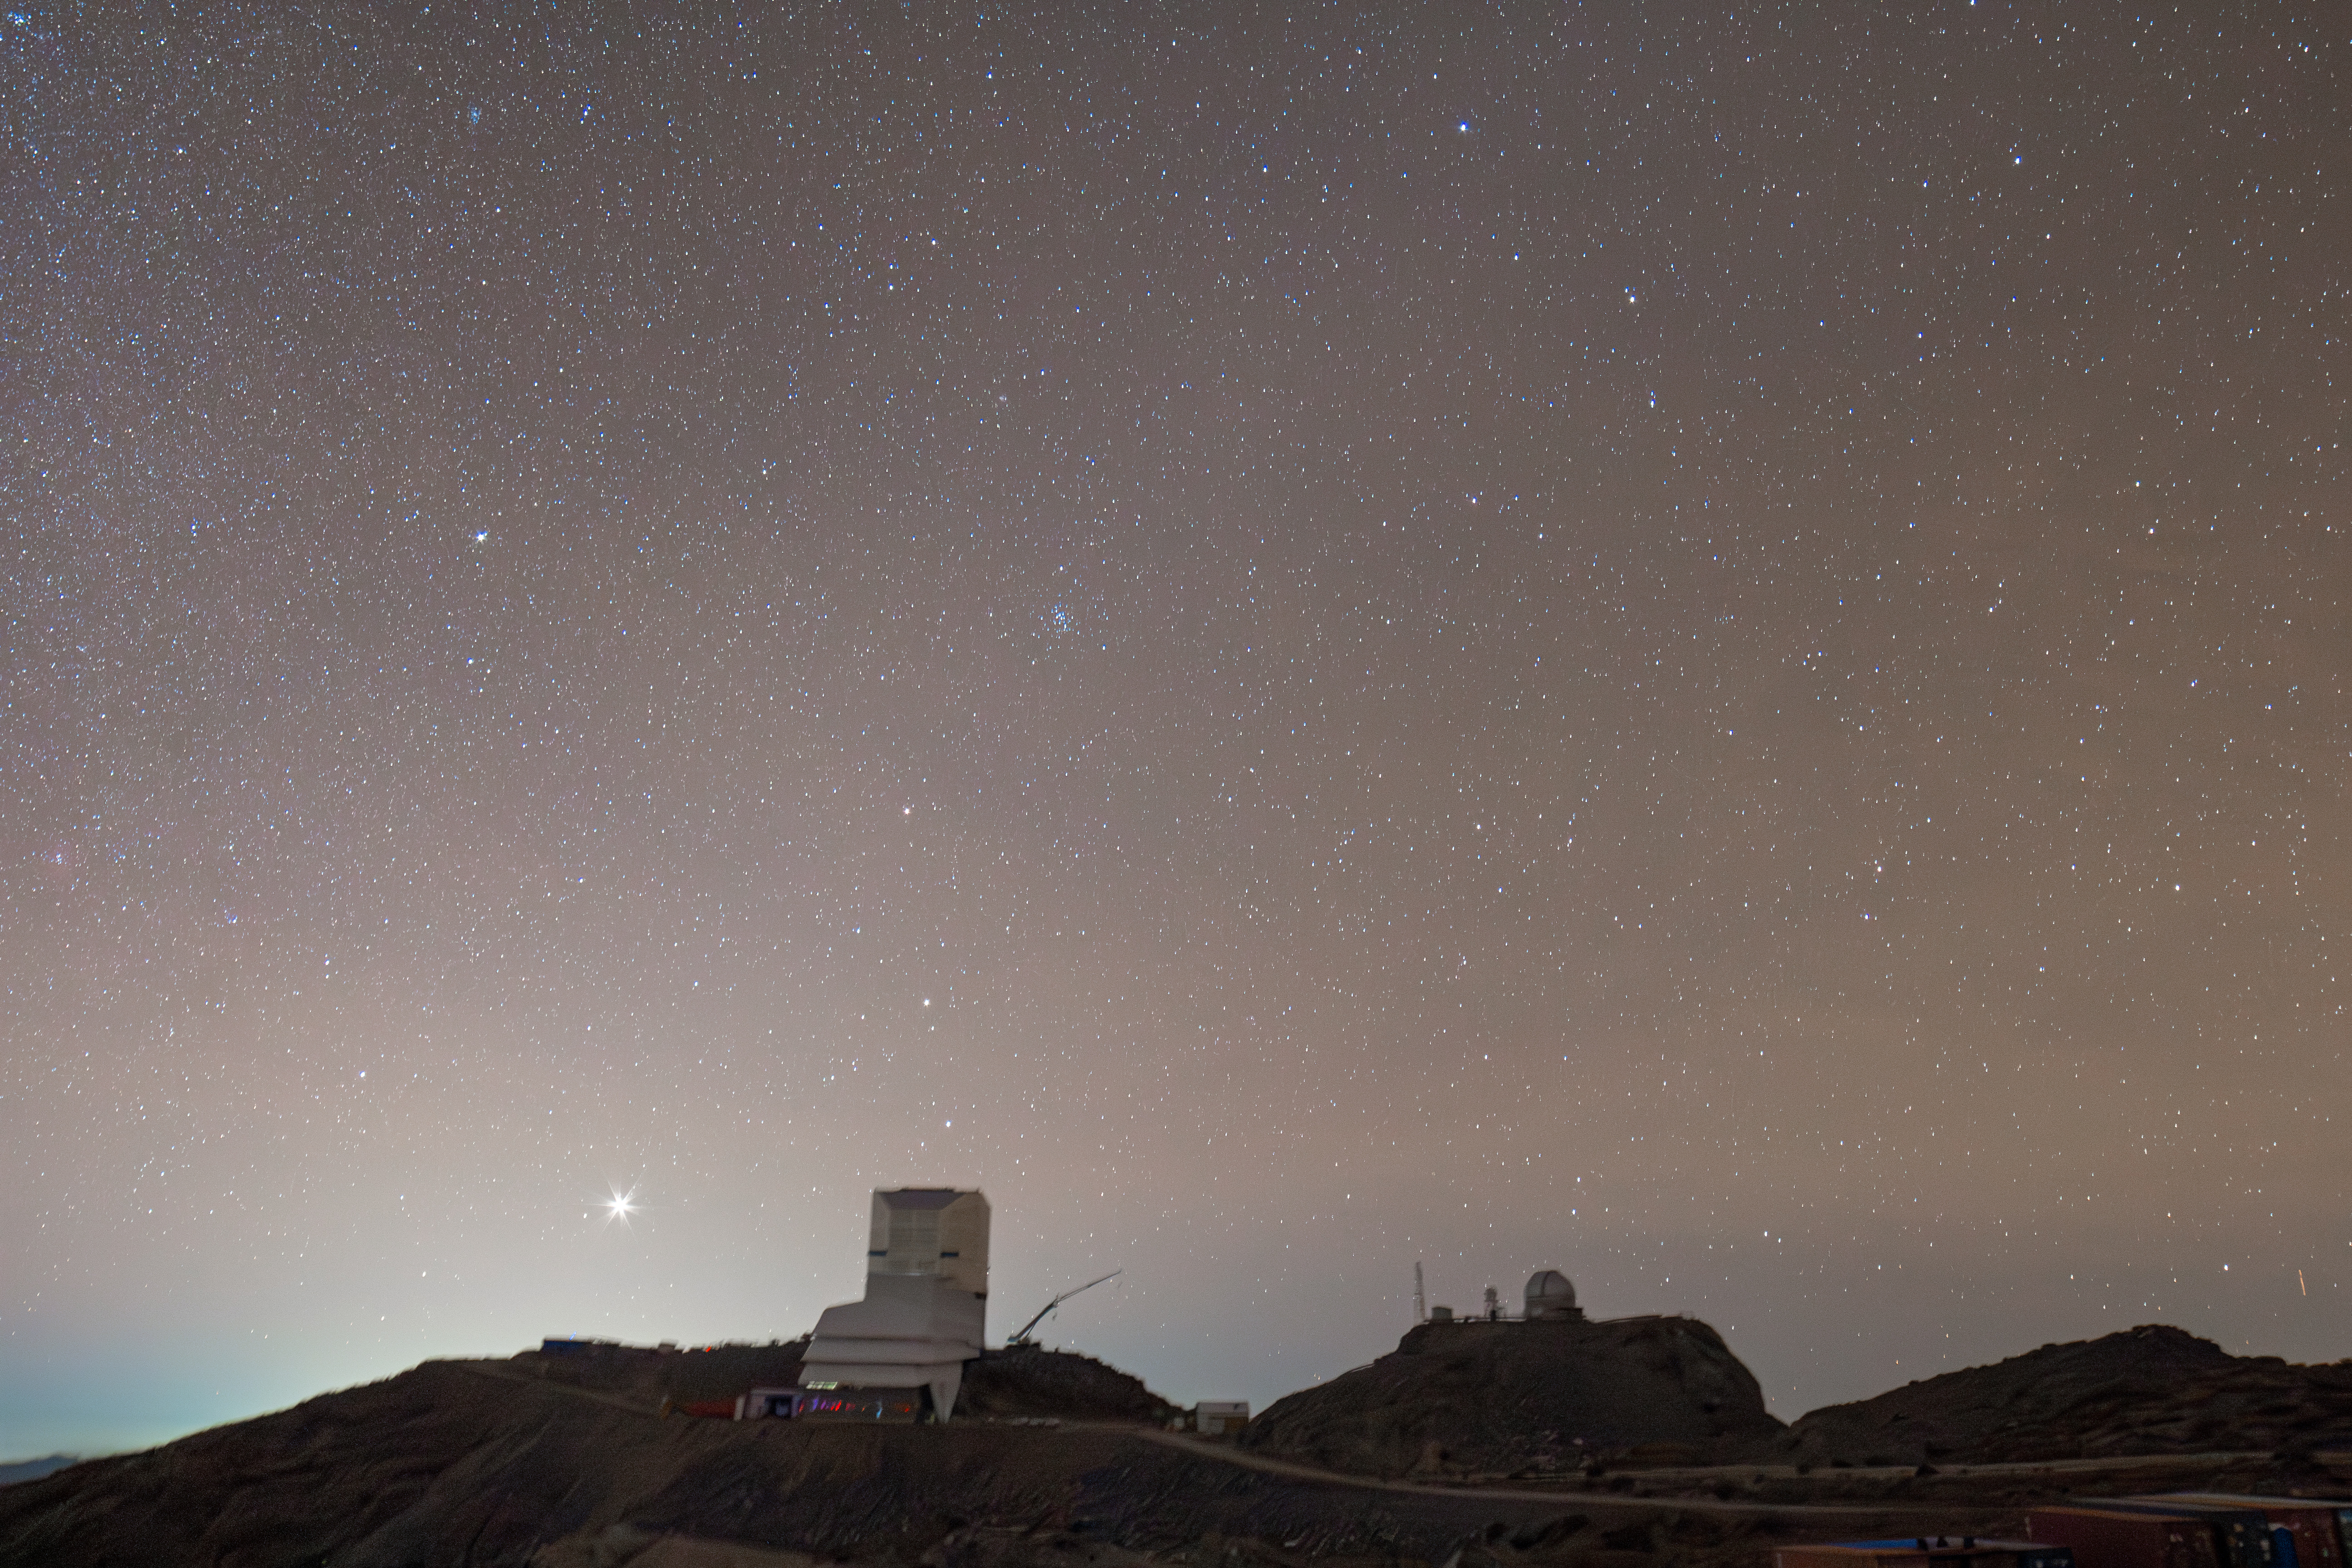

Rubin Observatory under Starry Sky

Vera C. Rubin Observatory beneath a starry sky in Chile.

Credit: RubinObs/NOIRLab/SLAC/NSF/DOE/AURA/H. Stockebrand